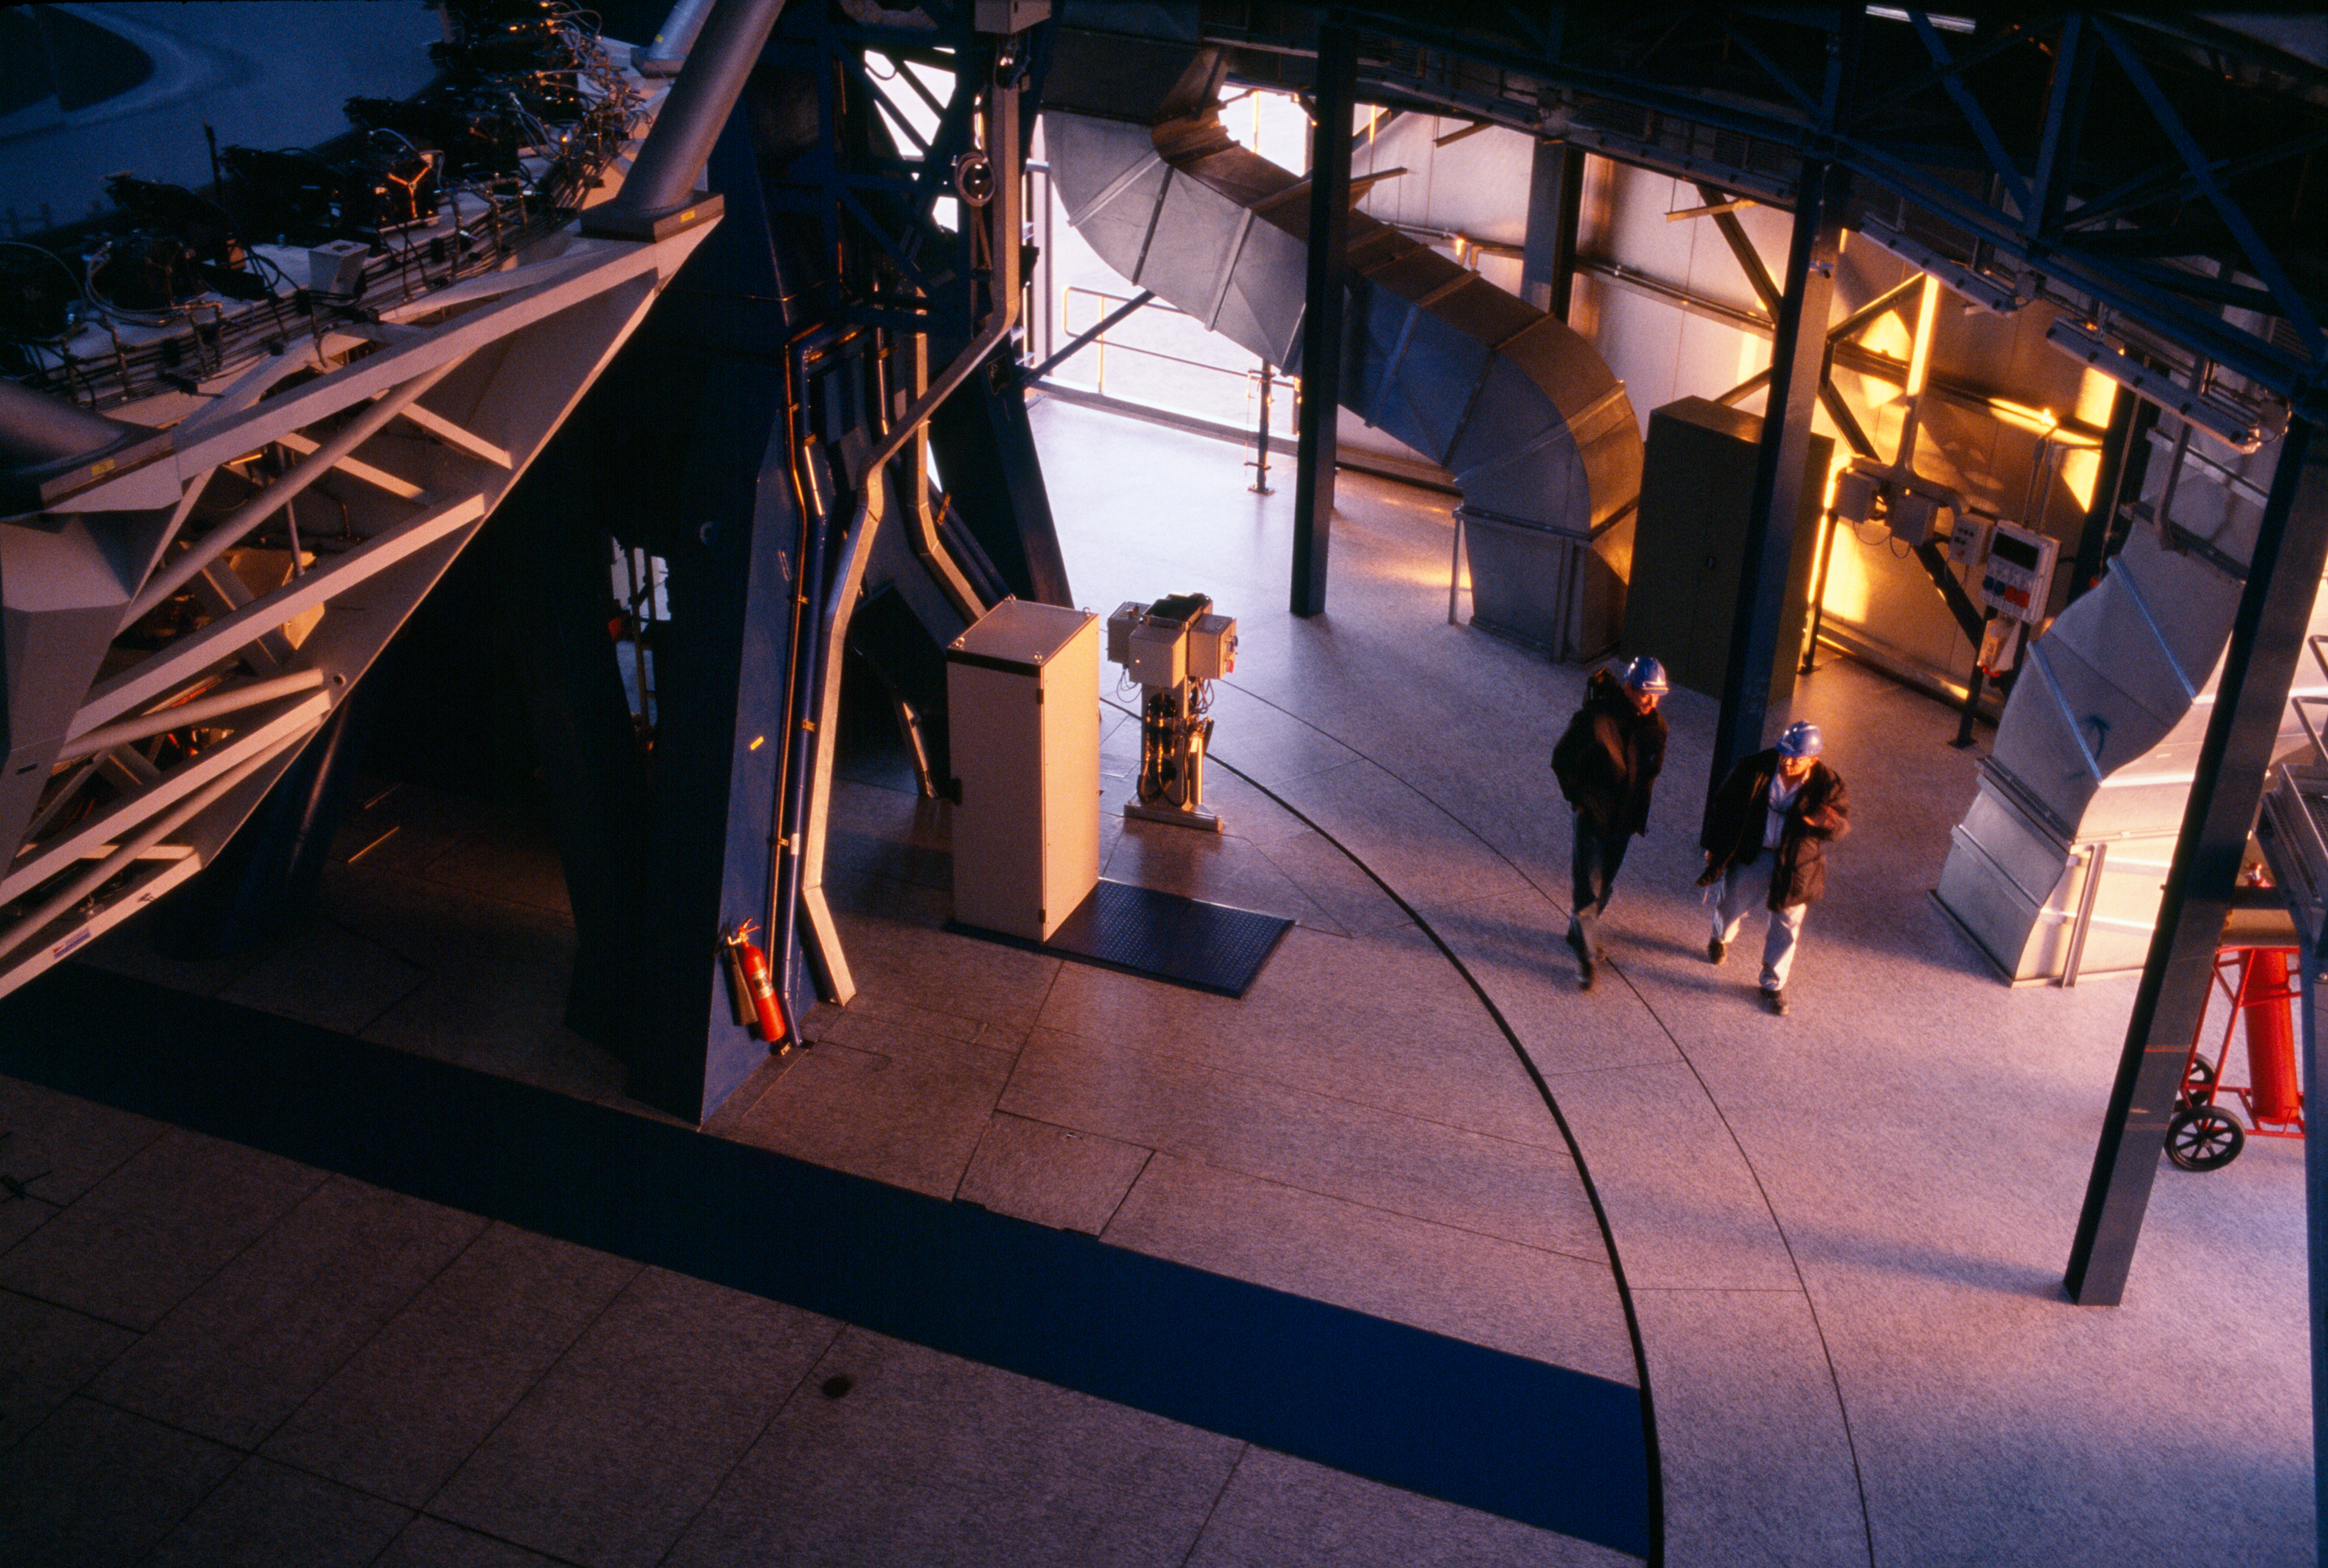

Telescope startup

Two engineers after starting up the telescope. The last rays of daylight lighten up the telescope enclosure.

Credit: ESO/H.H.Heyer